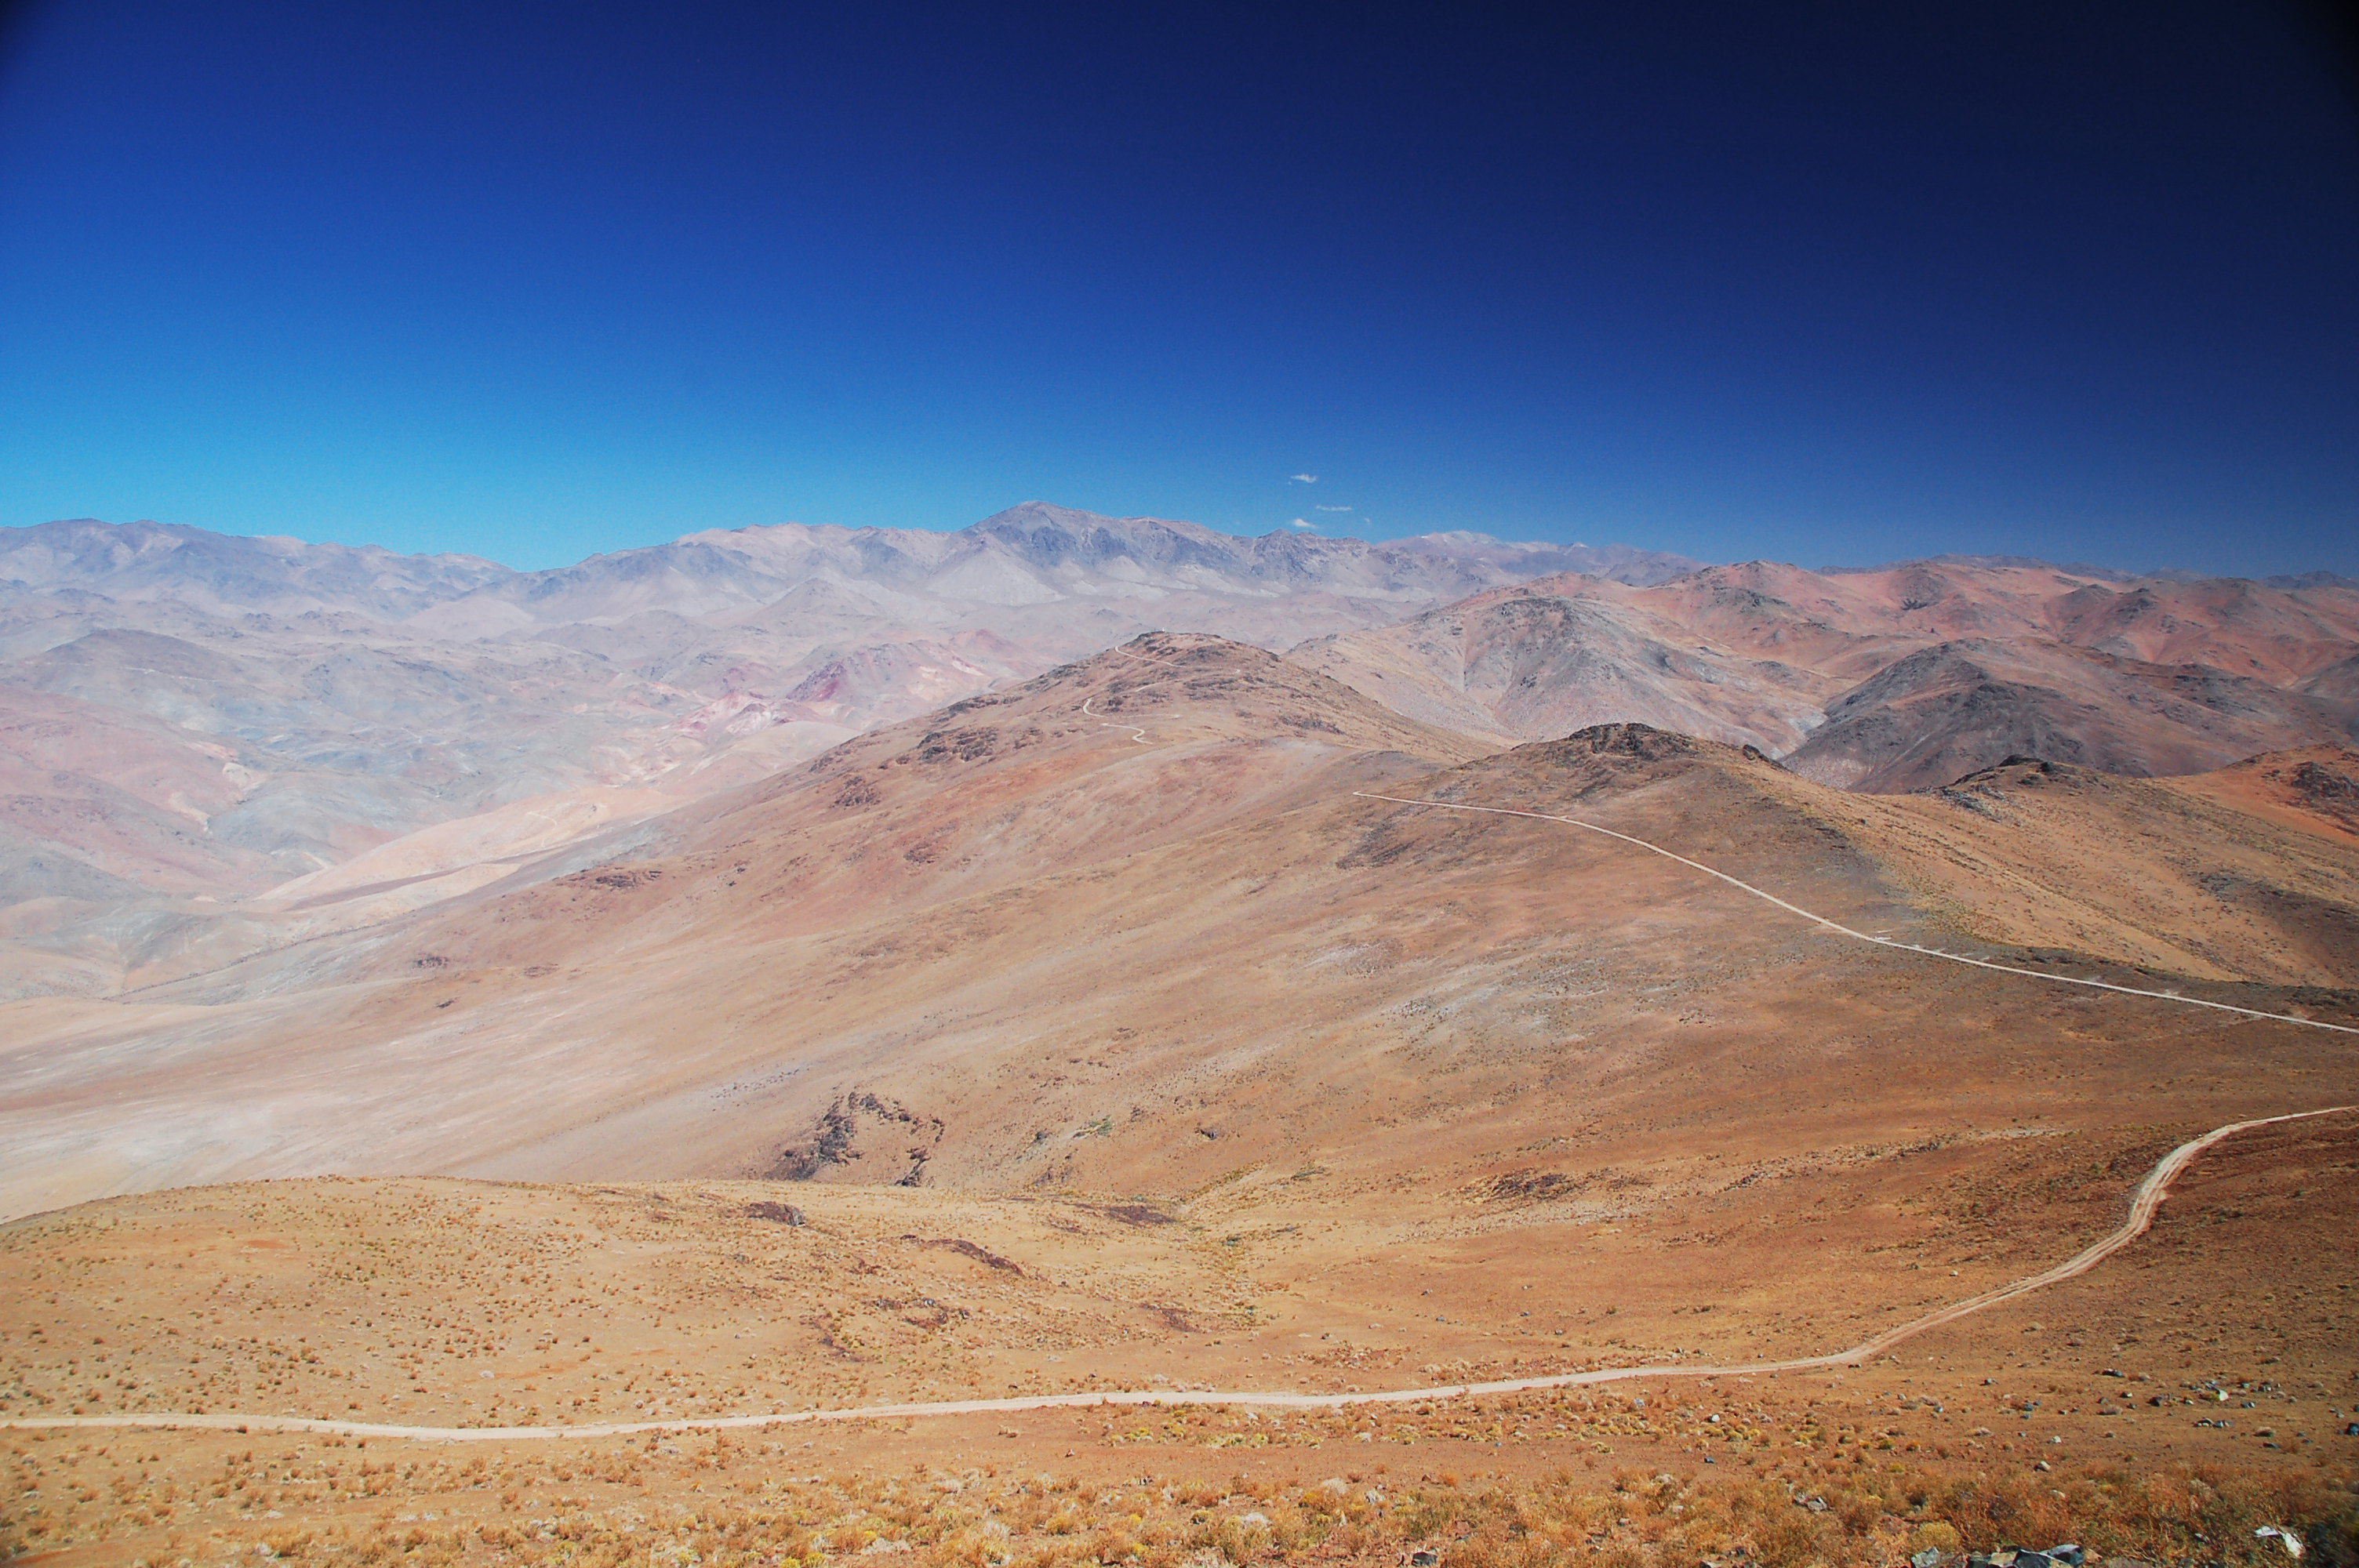

Vizcachas

Image of the desert near Vizcachas, a site located in Chile, not very far from the ESO La Silla Observatory, home to the 3.6-metre telescope and its very successful exoplanet hunter HARPS. The ELT programme office has studied half a dozen potential sites for the future ELT observatory, which, with its 40-metre-class diameter, will be the world’s biggest eye on the sky. Various aspects need to be considered in the site selection process. Vizcachas was on the ELT Site Selection Advisory Committee’s final short list for the recommended site.

Credit: ESO